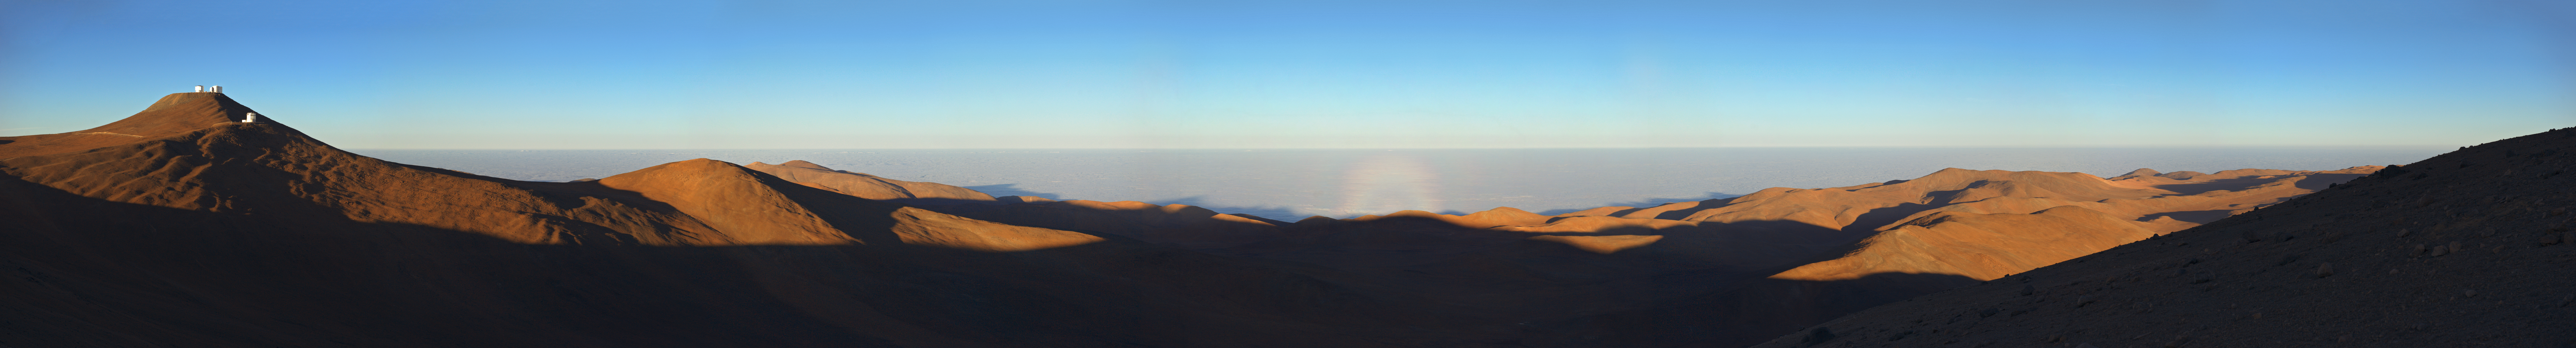

Paranal's landscape

This panorama view of the amazing Paranal landscape also includes a fascinating atmospheric phenomenon. In the centre of the image, sitting above the rocky terrain, is what appears to be a small rainbow. This is called a glory, and it is caused when sunlight scatters off tiny droplets of water in the atmosphere. Glories appear at a point directly opposite the position of the Sun, so are only visible at sunrise or sunset.

Credit: ESO/C. Malin